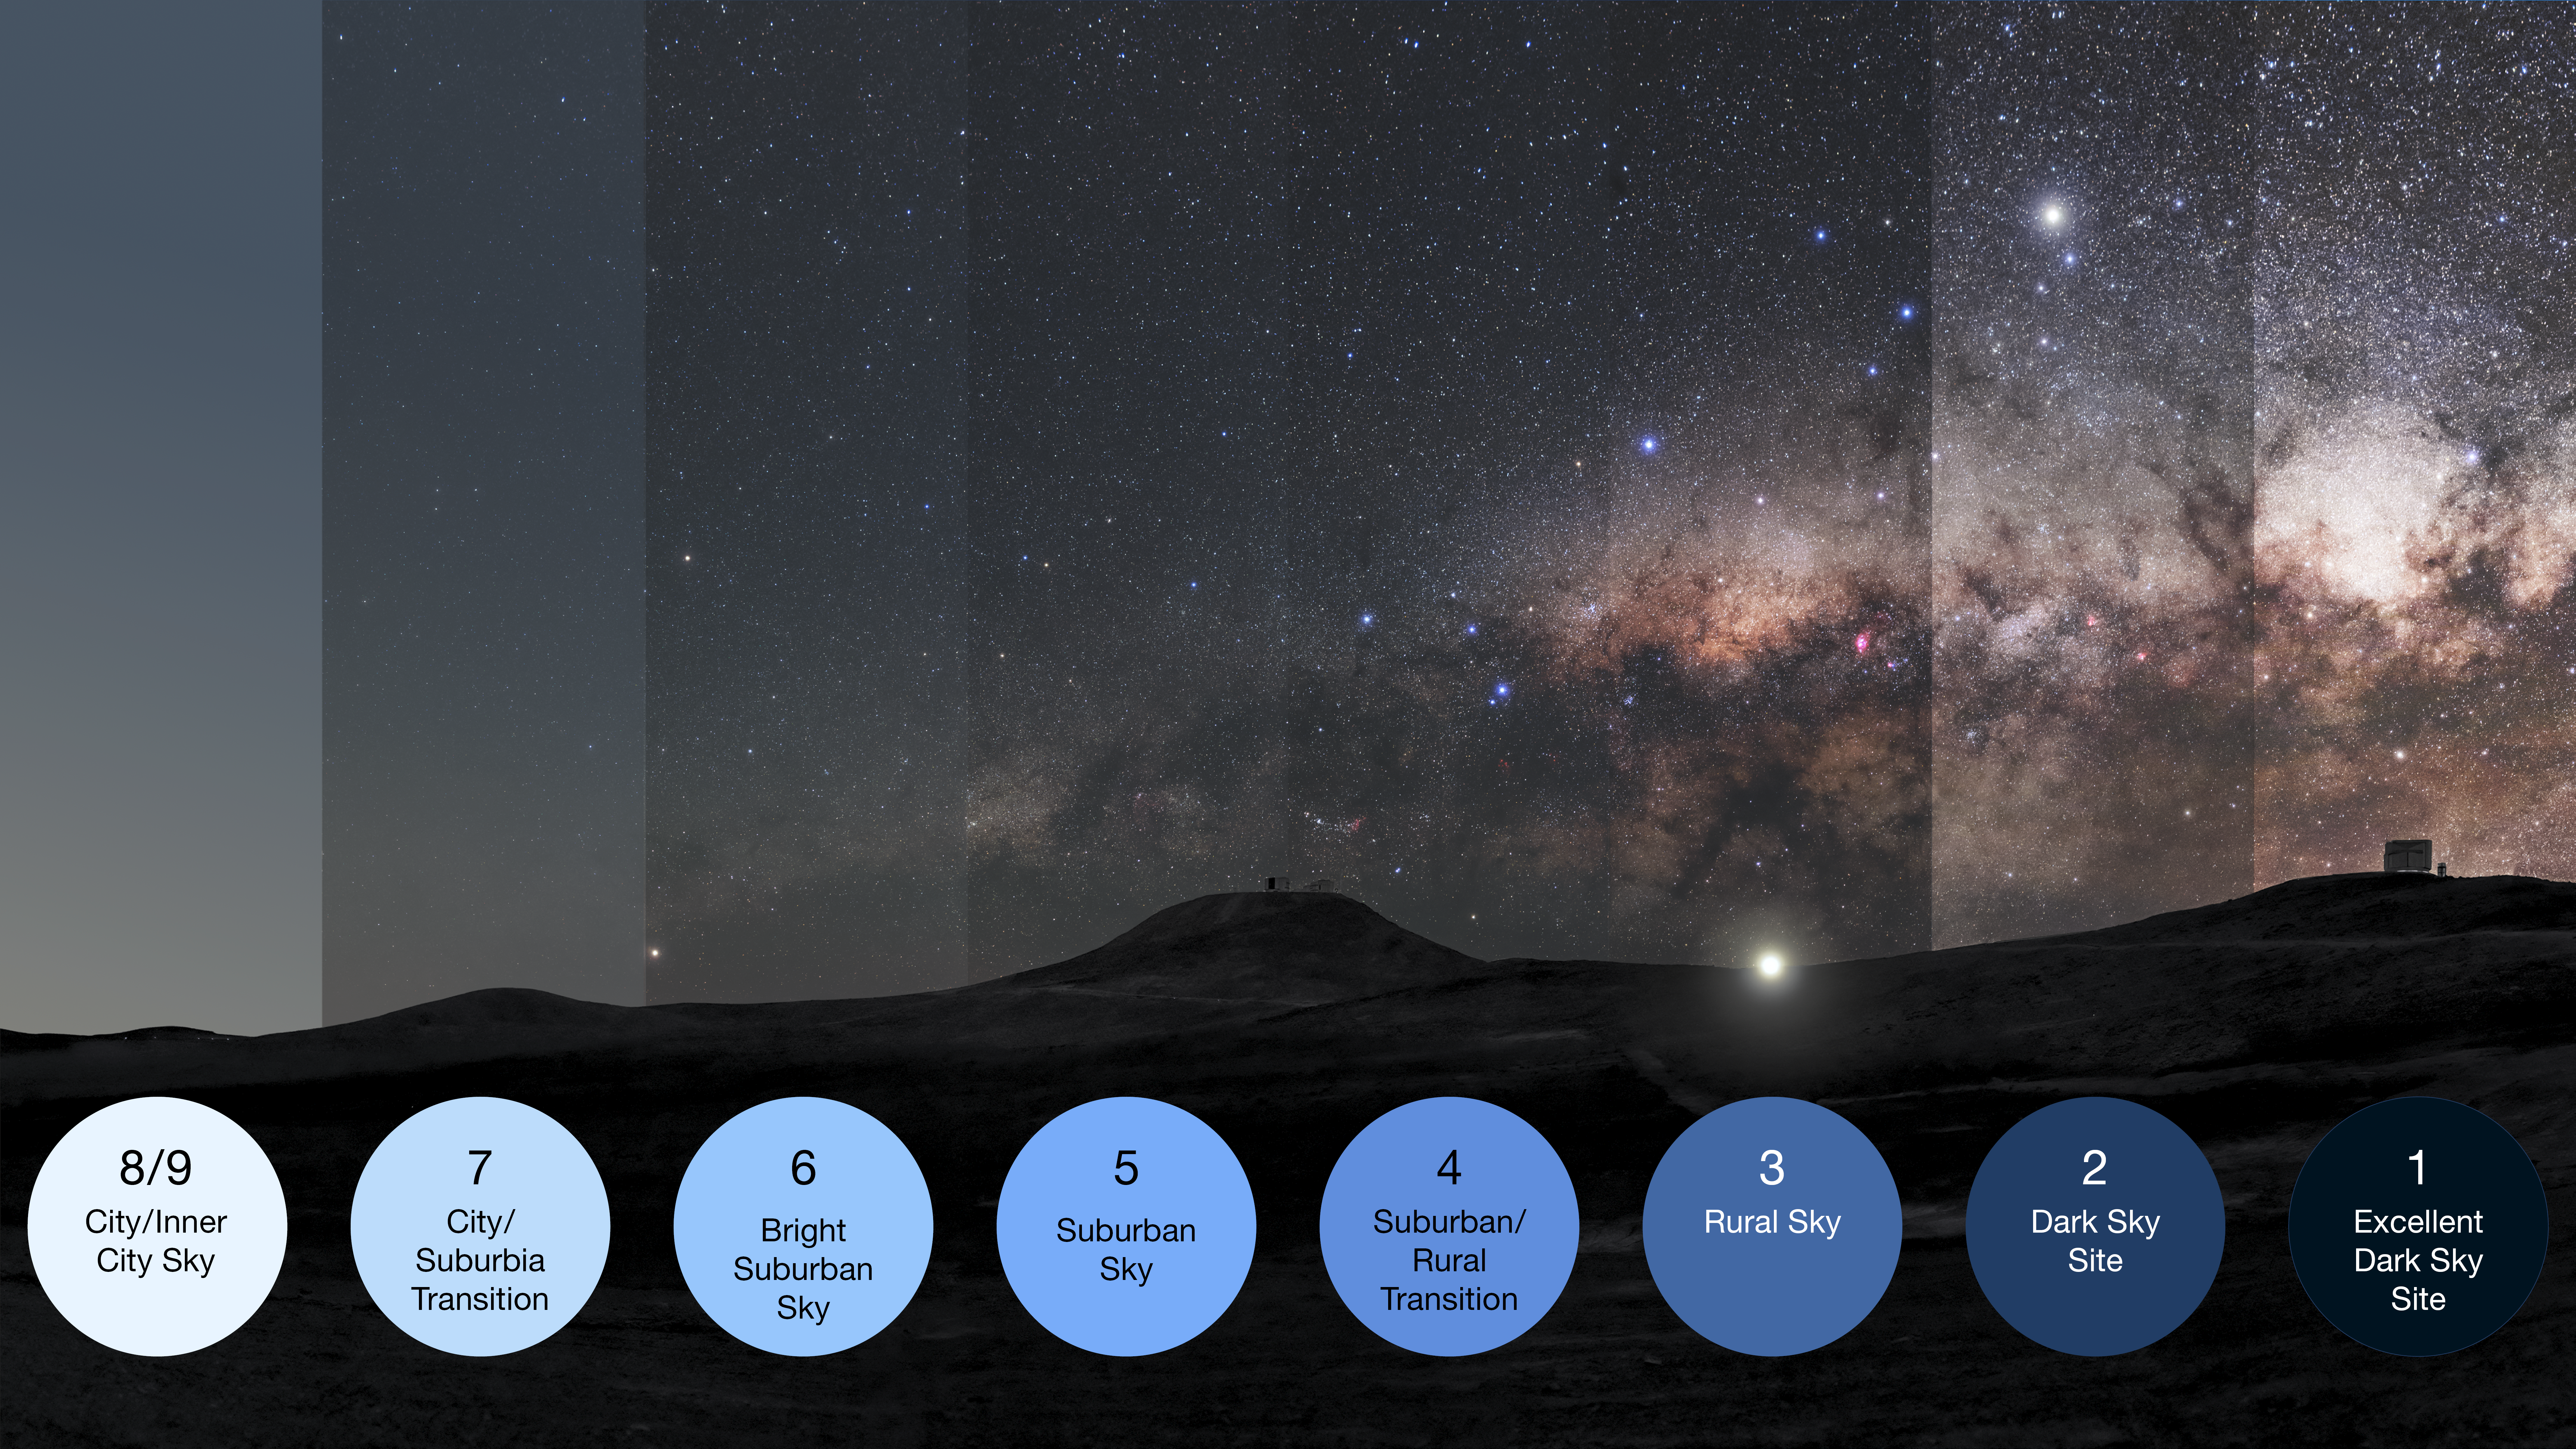

How light pollution affects the dark night skies

This image illustrates the Bortle scale, which measures the impact of light pollution on the dark skies at a given location. It shows, from left to right, the increase in the number of stars and night-sky objects visible in excellent dark sky conditions compared with cities.

The illustration is a modification of an original photograph taken at ESO's Paranal Observatory in Chile, a place with excellent dark-sky conditions, perfect for astronomy.

Credit: ESO/P. Horálek, M. Wallner